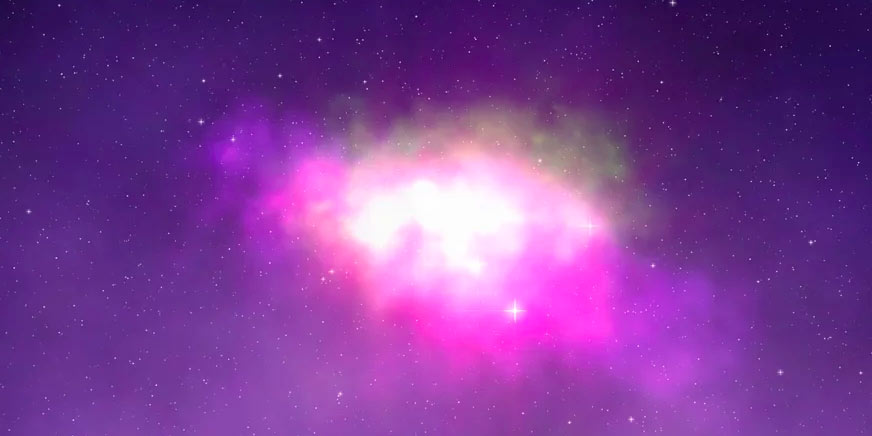

Animation of Triggered Star Formation

Animation of a burst of star formation, triggered by a collapsing cloud of gas.

Credit: Alexandra Angelich (NRAO/AUI/NSF). Music by Mark Mercury.